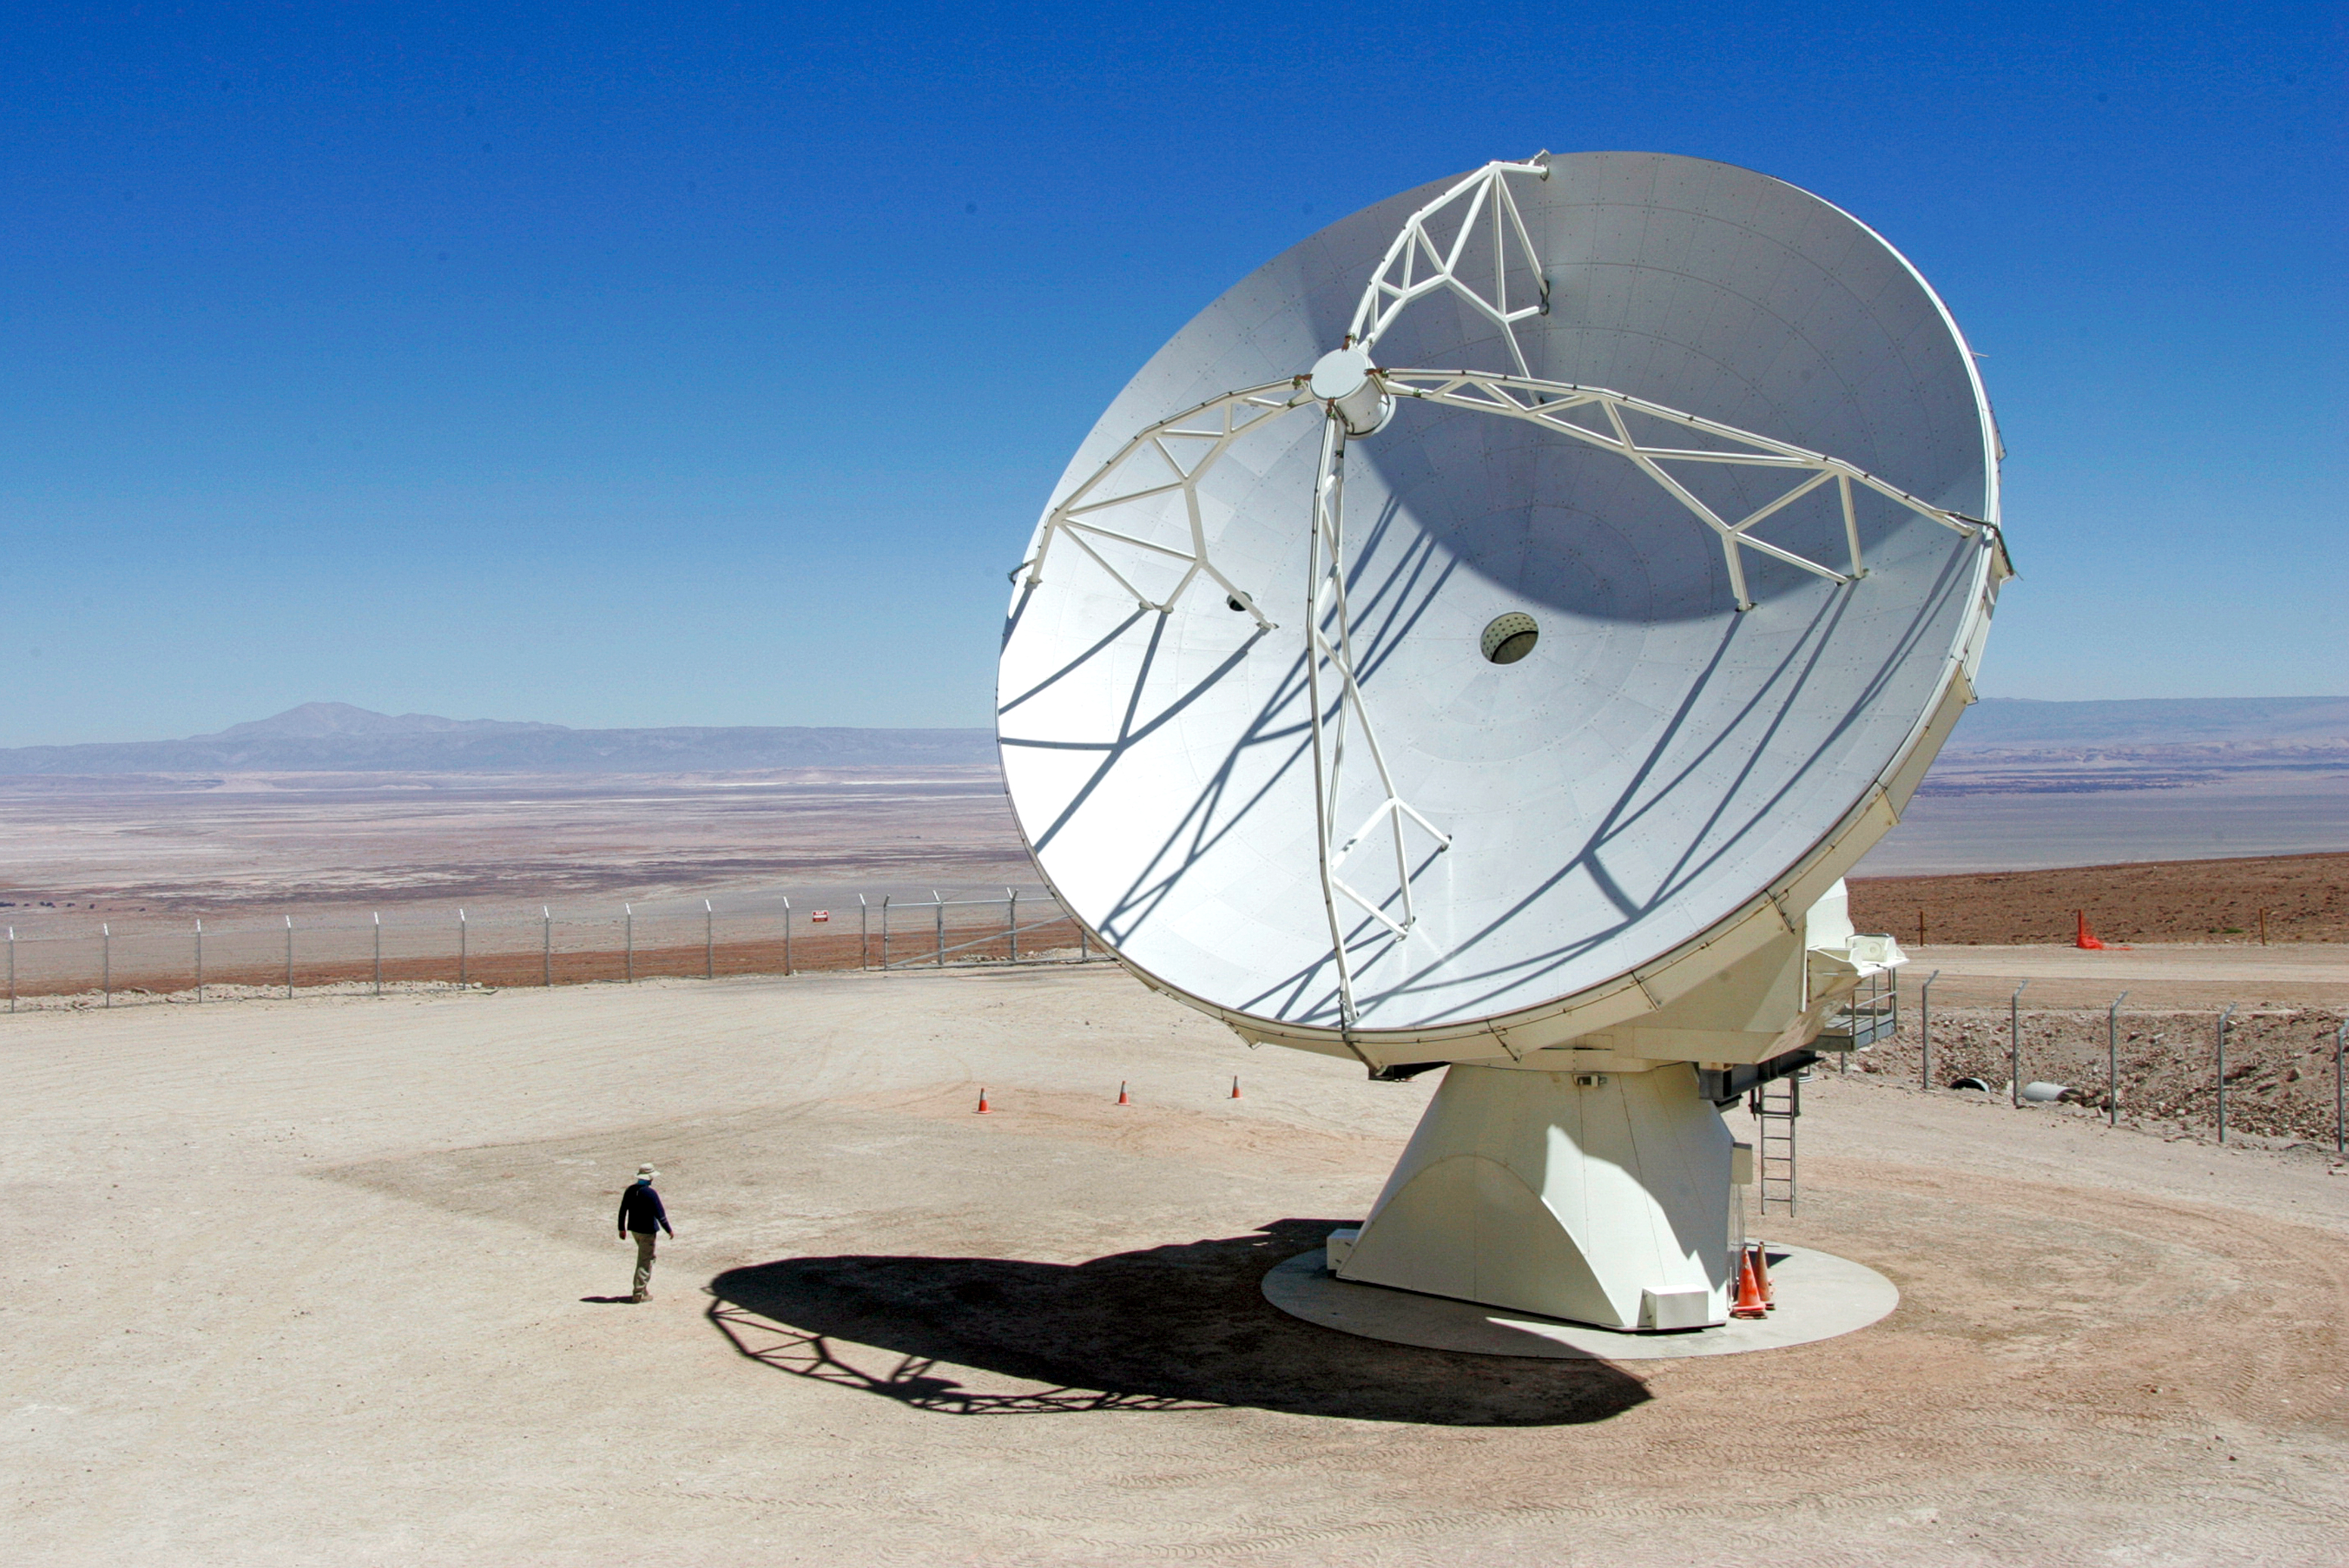

ALMA antenna in the desert

ALMA antenna in the desert.

Credit: AUI/NRAO, Carlos Padilla